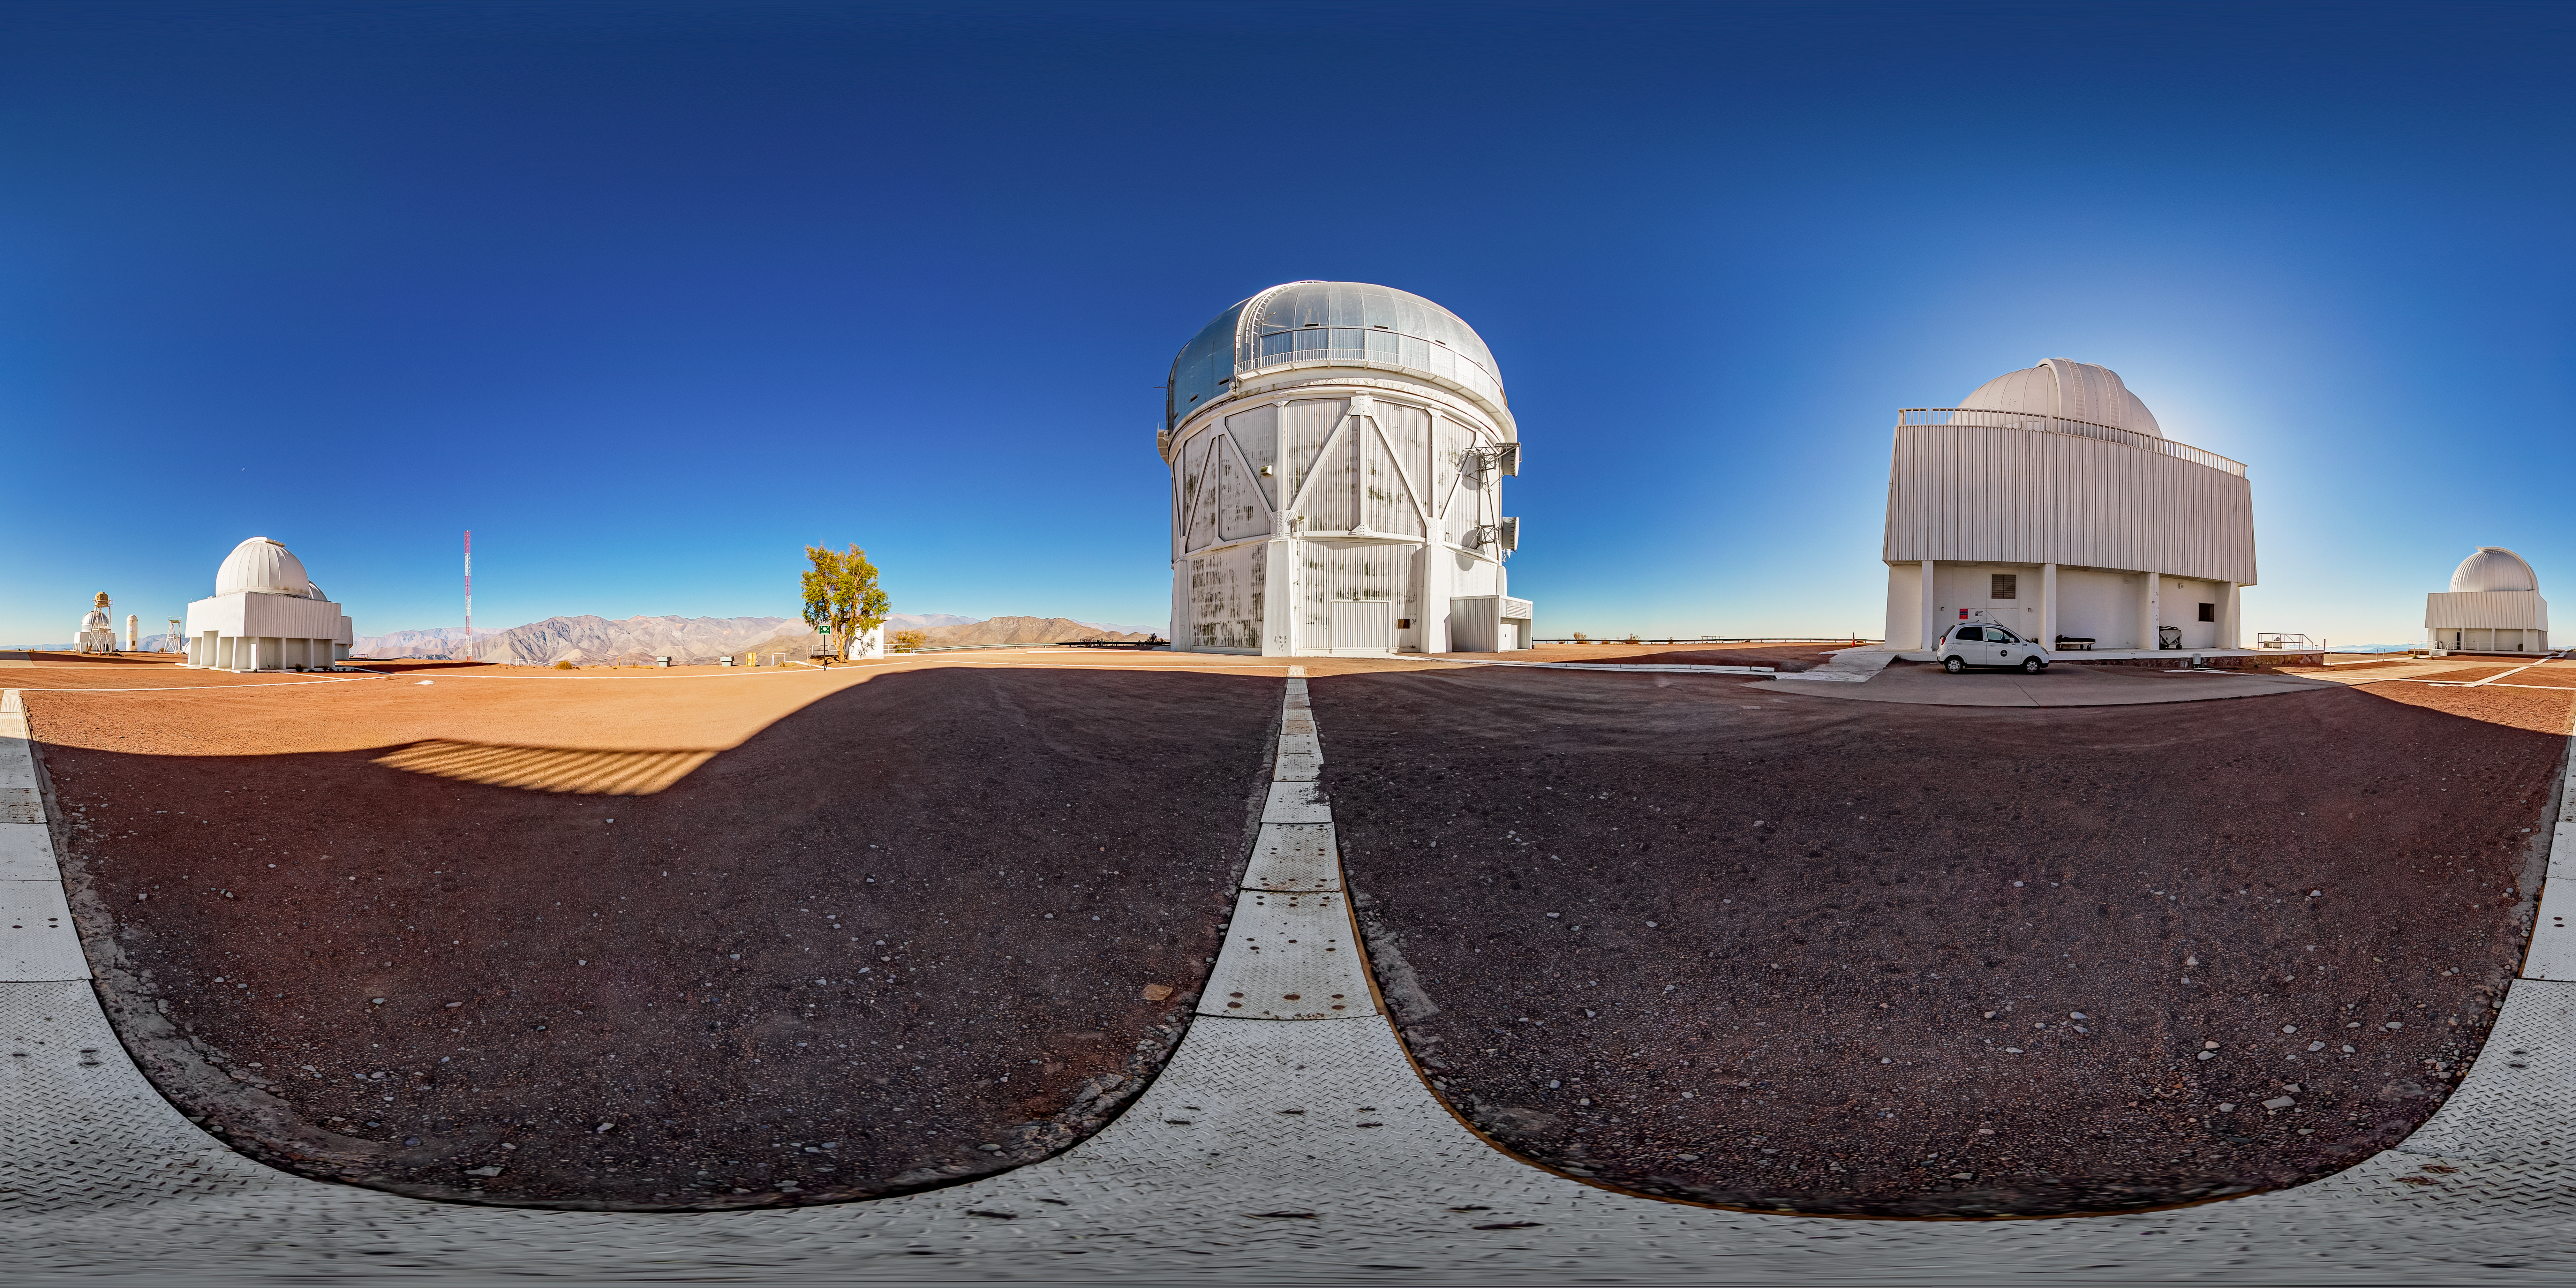

Víctor M. Blanco 4-meter Telescope 360 Panorama

A fulldome view of the Víctor M. Blanco 4-meter Telescope at Cerro Tololo Inter-American Observatory (CTIO).

A 360 panorama version of this image can be found here.

Credit: CTIO/NOIRLab/NSF/AURA/T. Matsopoulos